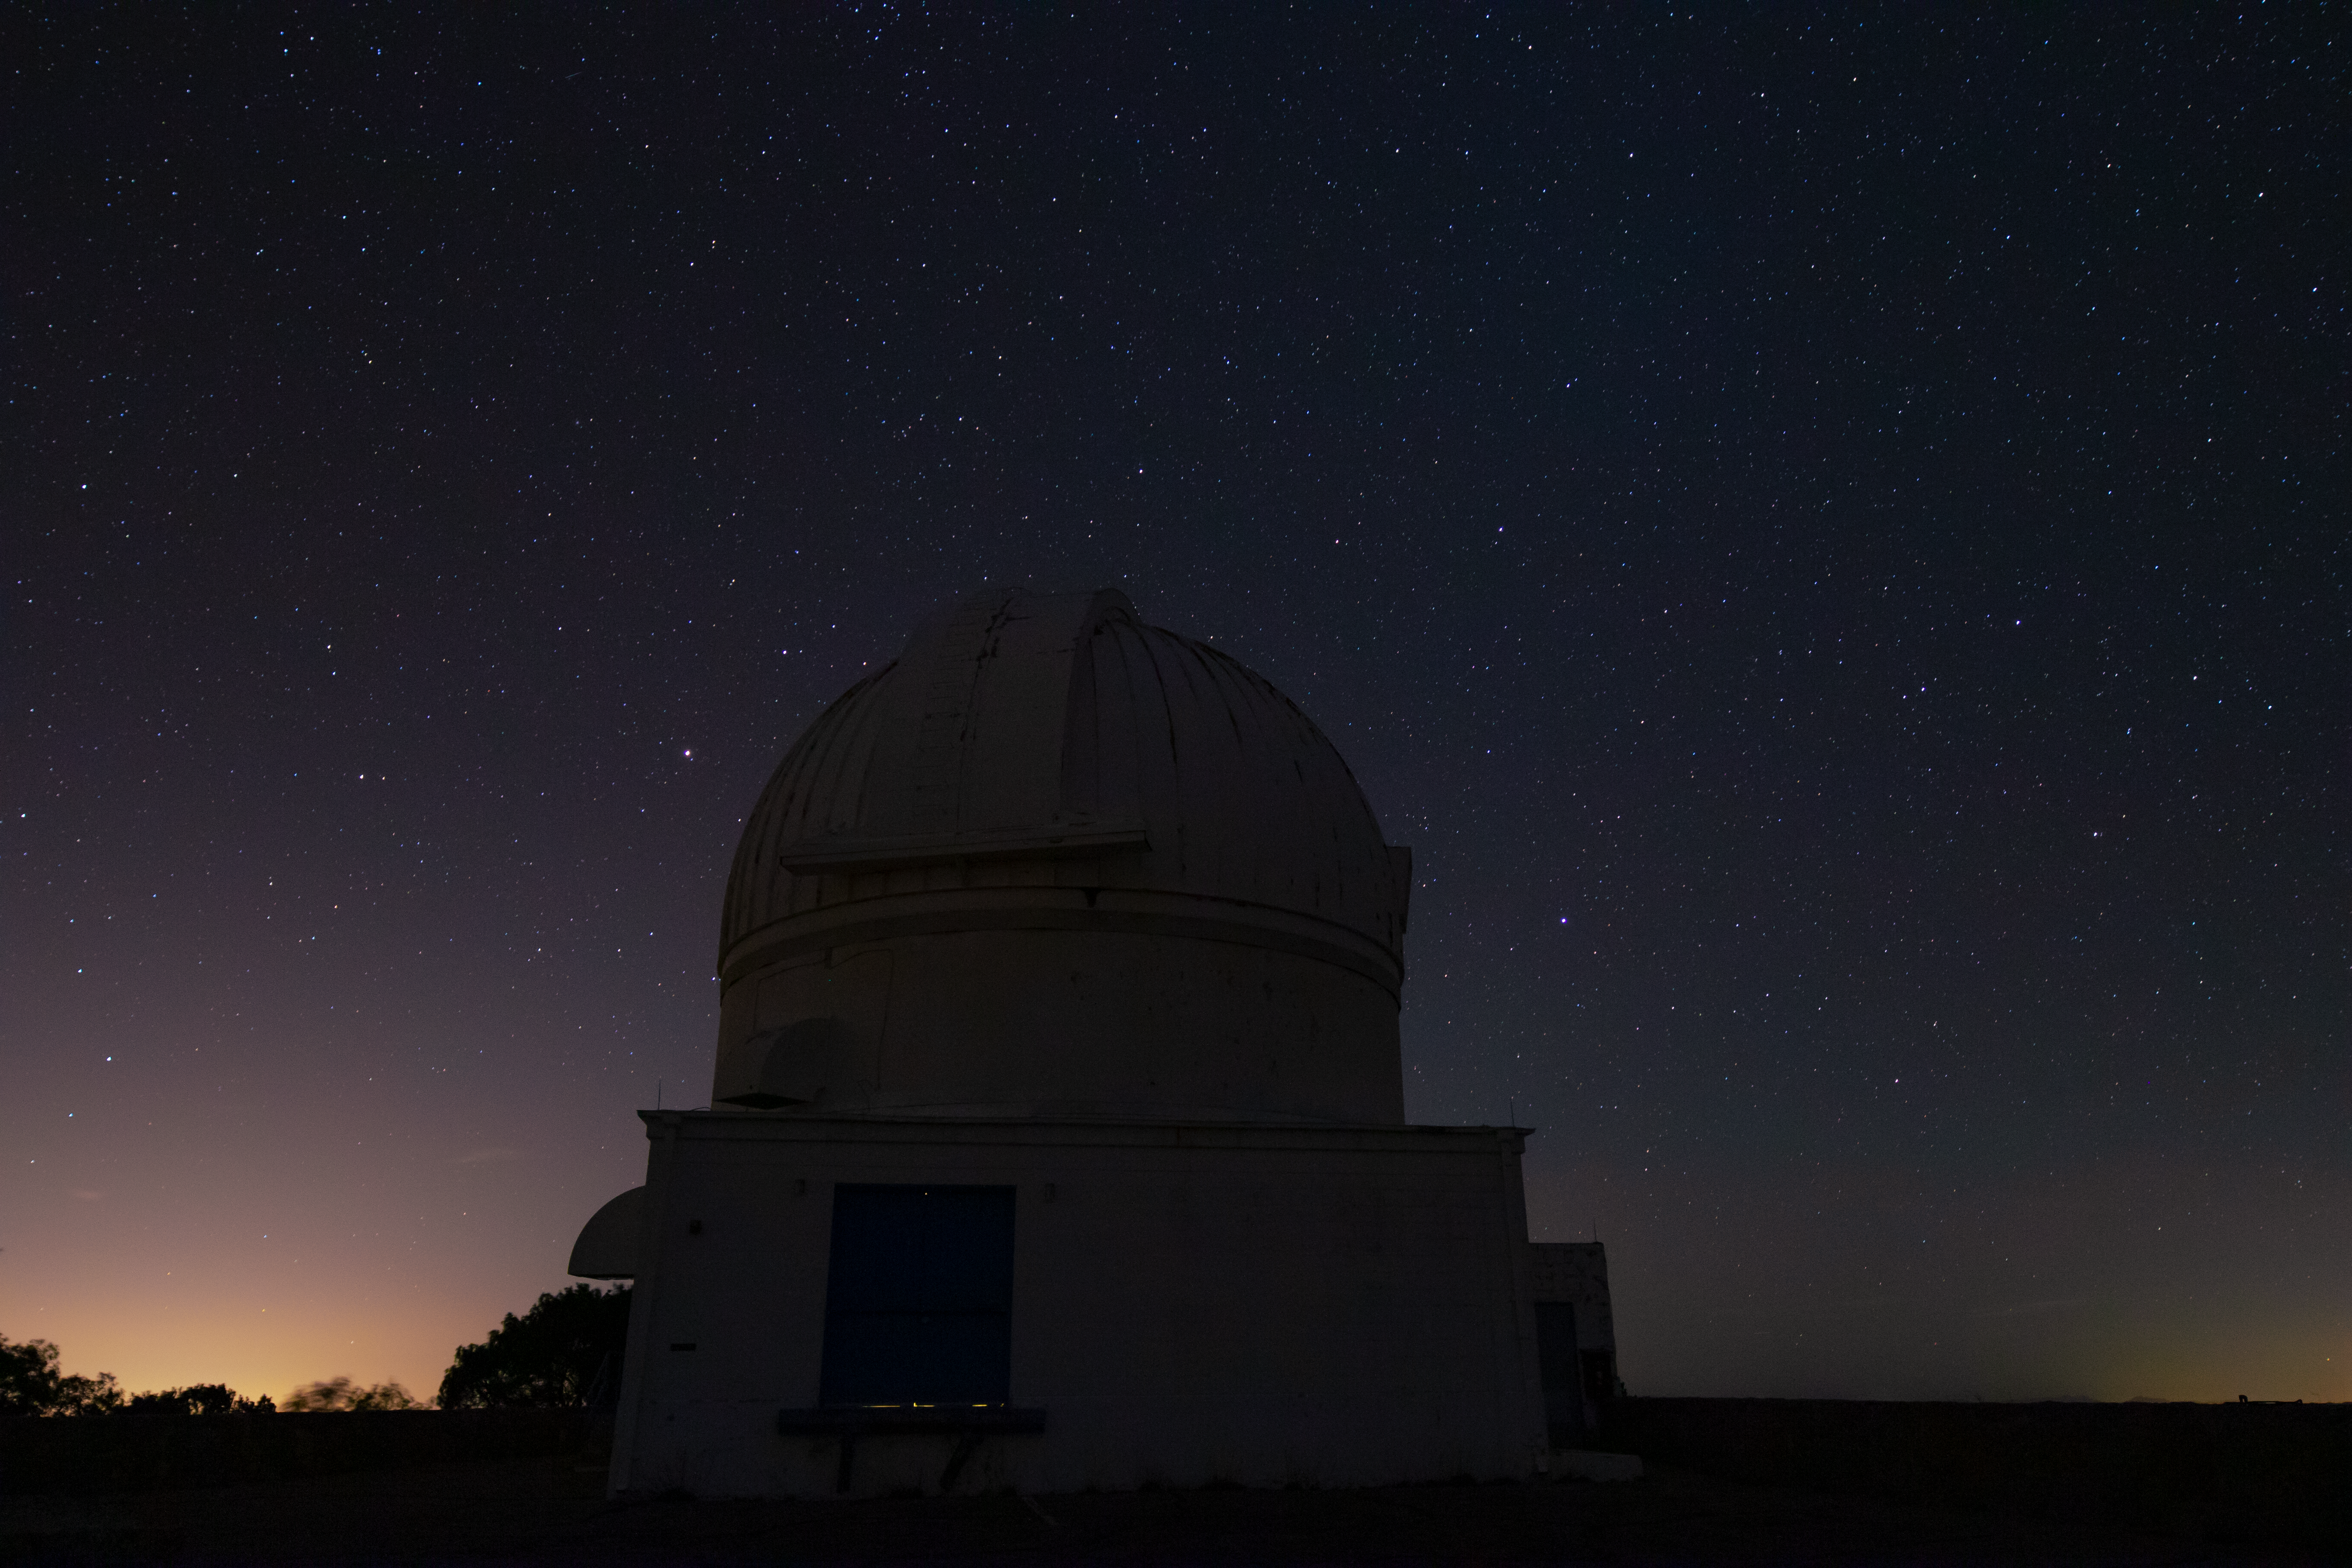

WIYN 0.9-meter Telescope at Night

The WIYN 0.9-meter Telescope underneath a blanket of stars at Kitt Peak National Observatory in Arizona.

Credit: Kitt Peak National Observatory/NOIRLab/NSF/AURA/P. Marenfeld